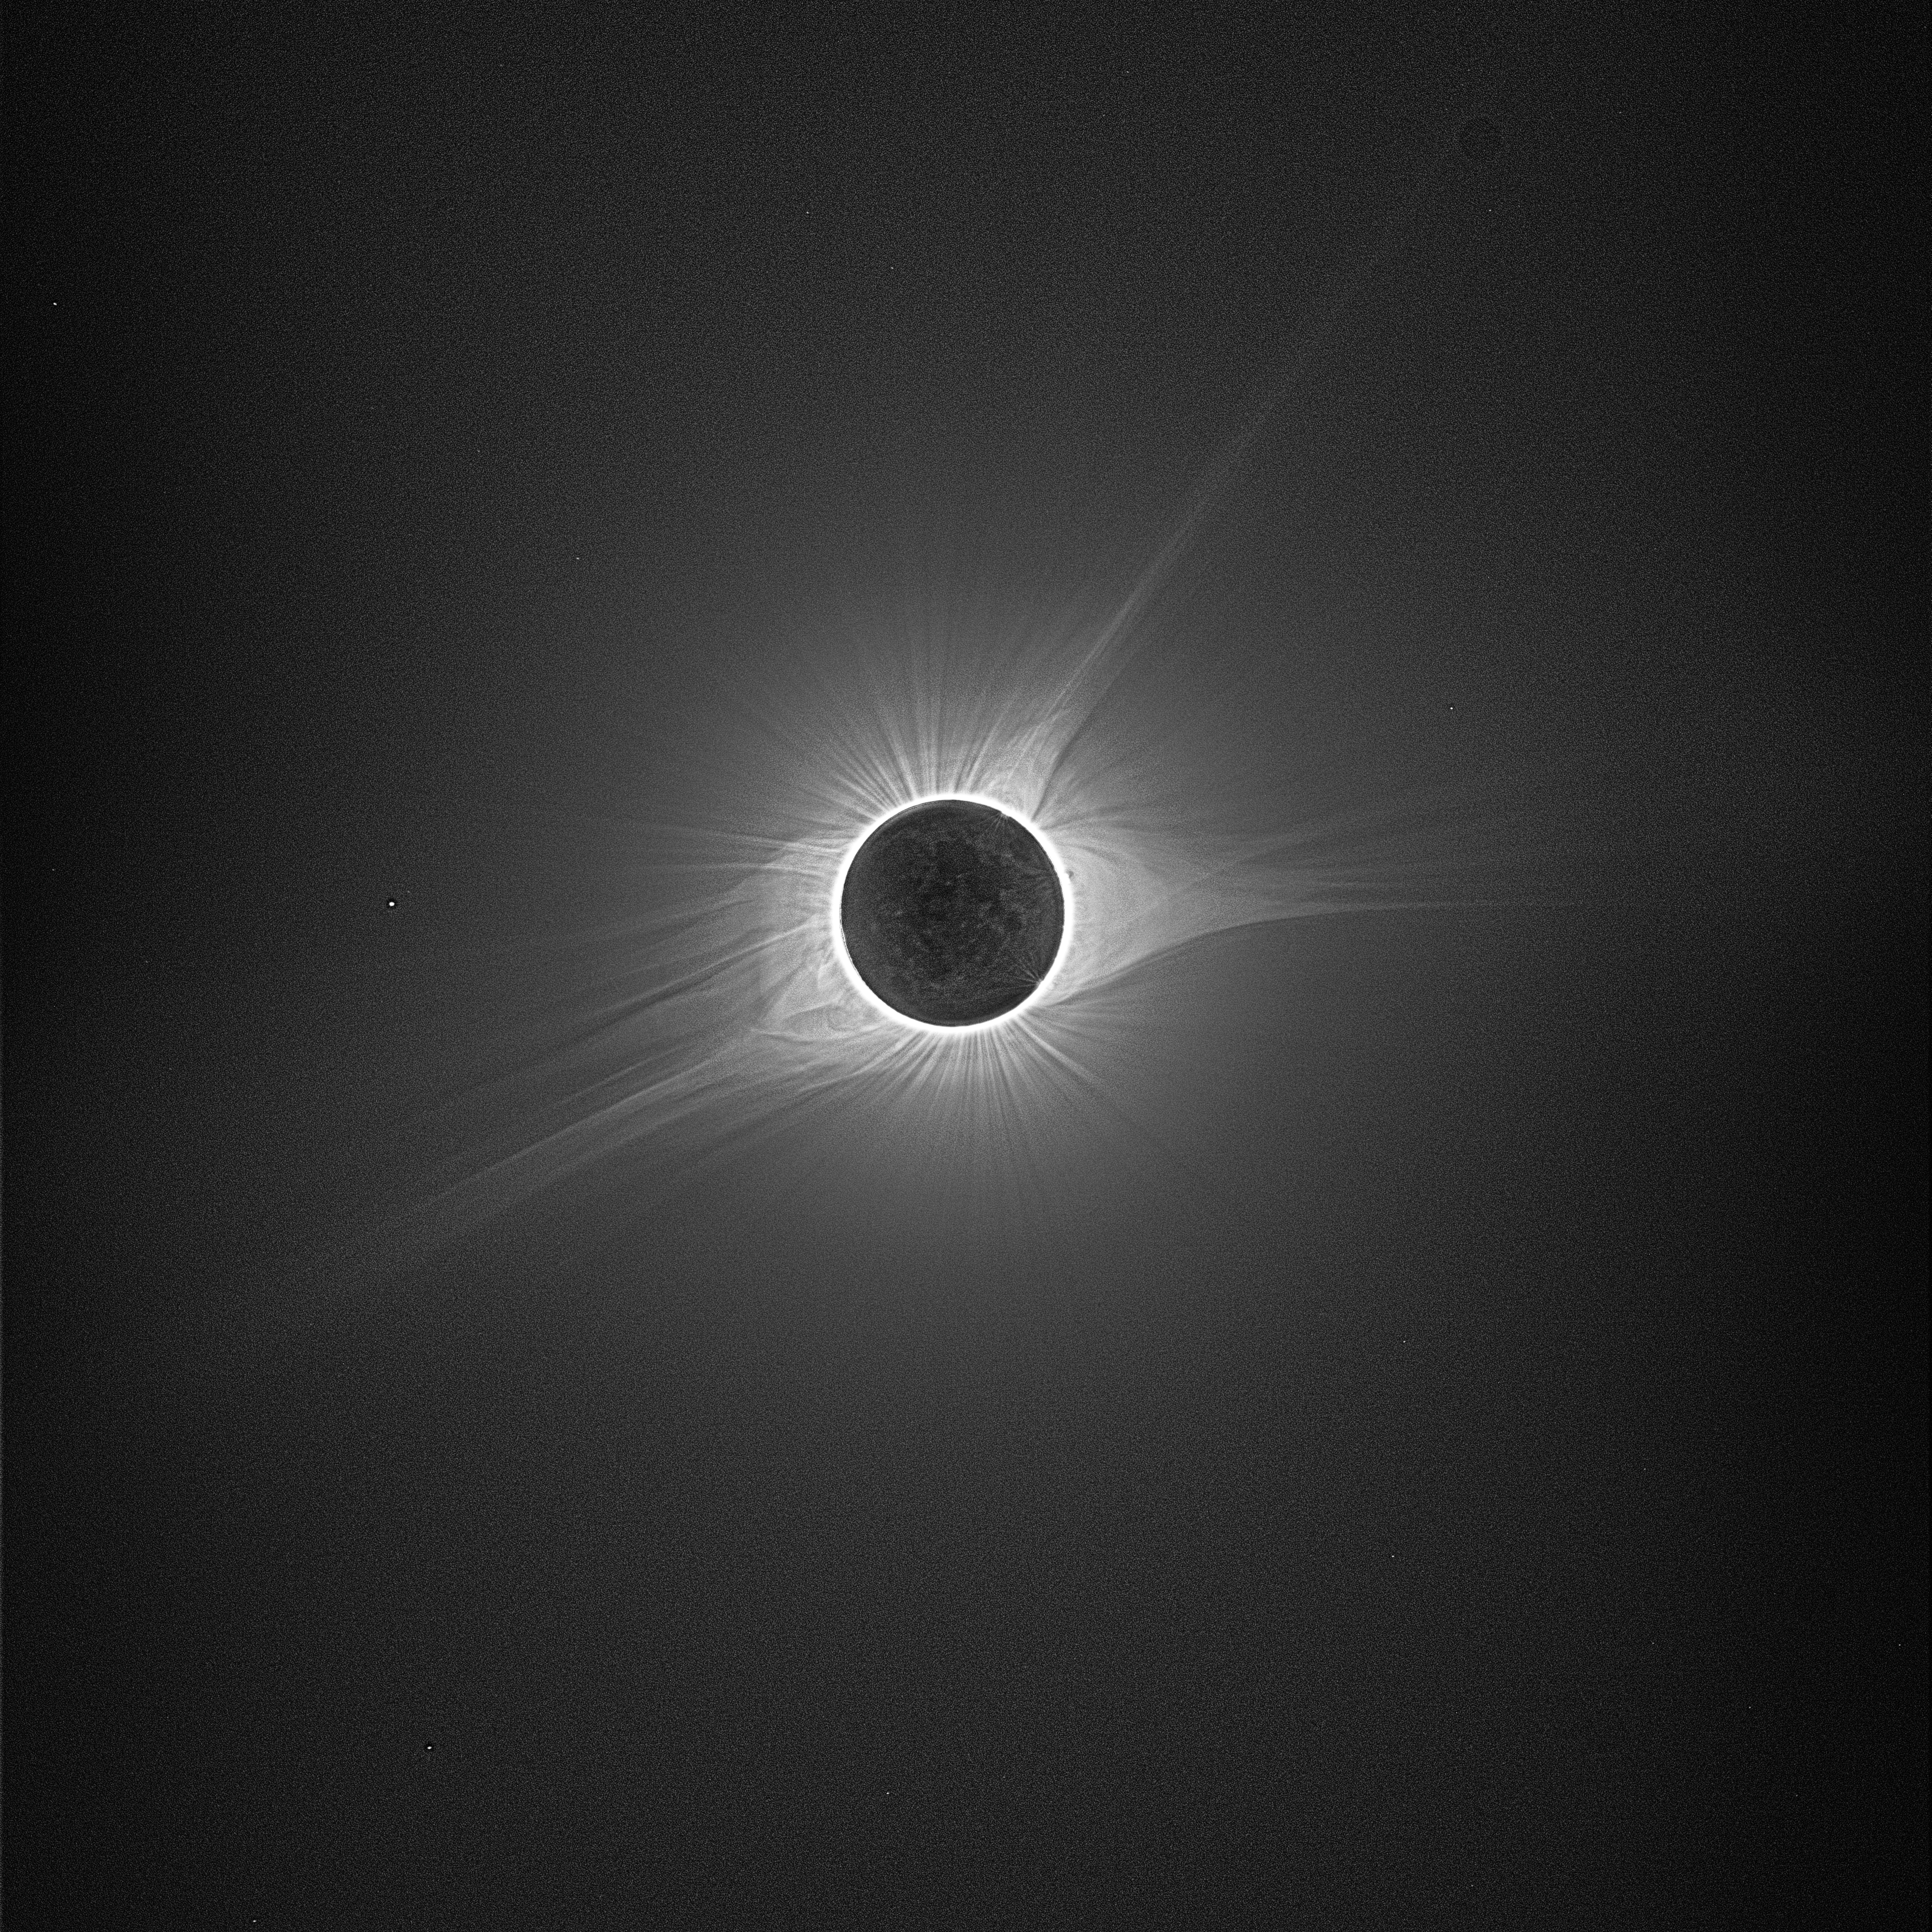

Eclipse 2017

To generate this spectacular image of the total solar eclipse on 8/21/17, LSST Project Scientist Chuck Claver combined 240 individual images with ten different exposure levels ranging from 1/2000sec to 2sec, giving each exposure level 24 images. In the full resolution image, you can zoom in to see many stars around the eclipsed sun. Earthshine is visible on the moon and the corona extends almost to the edge of the frame.

Credit: C.F. Claver